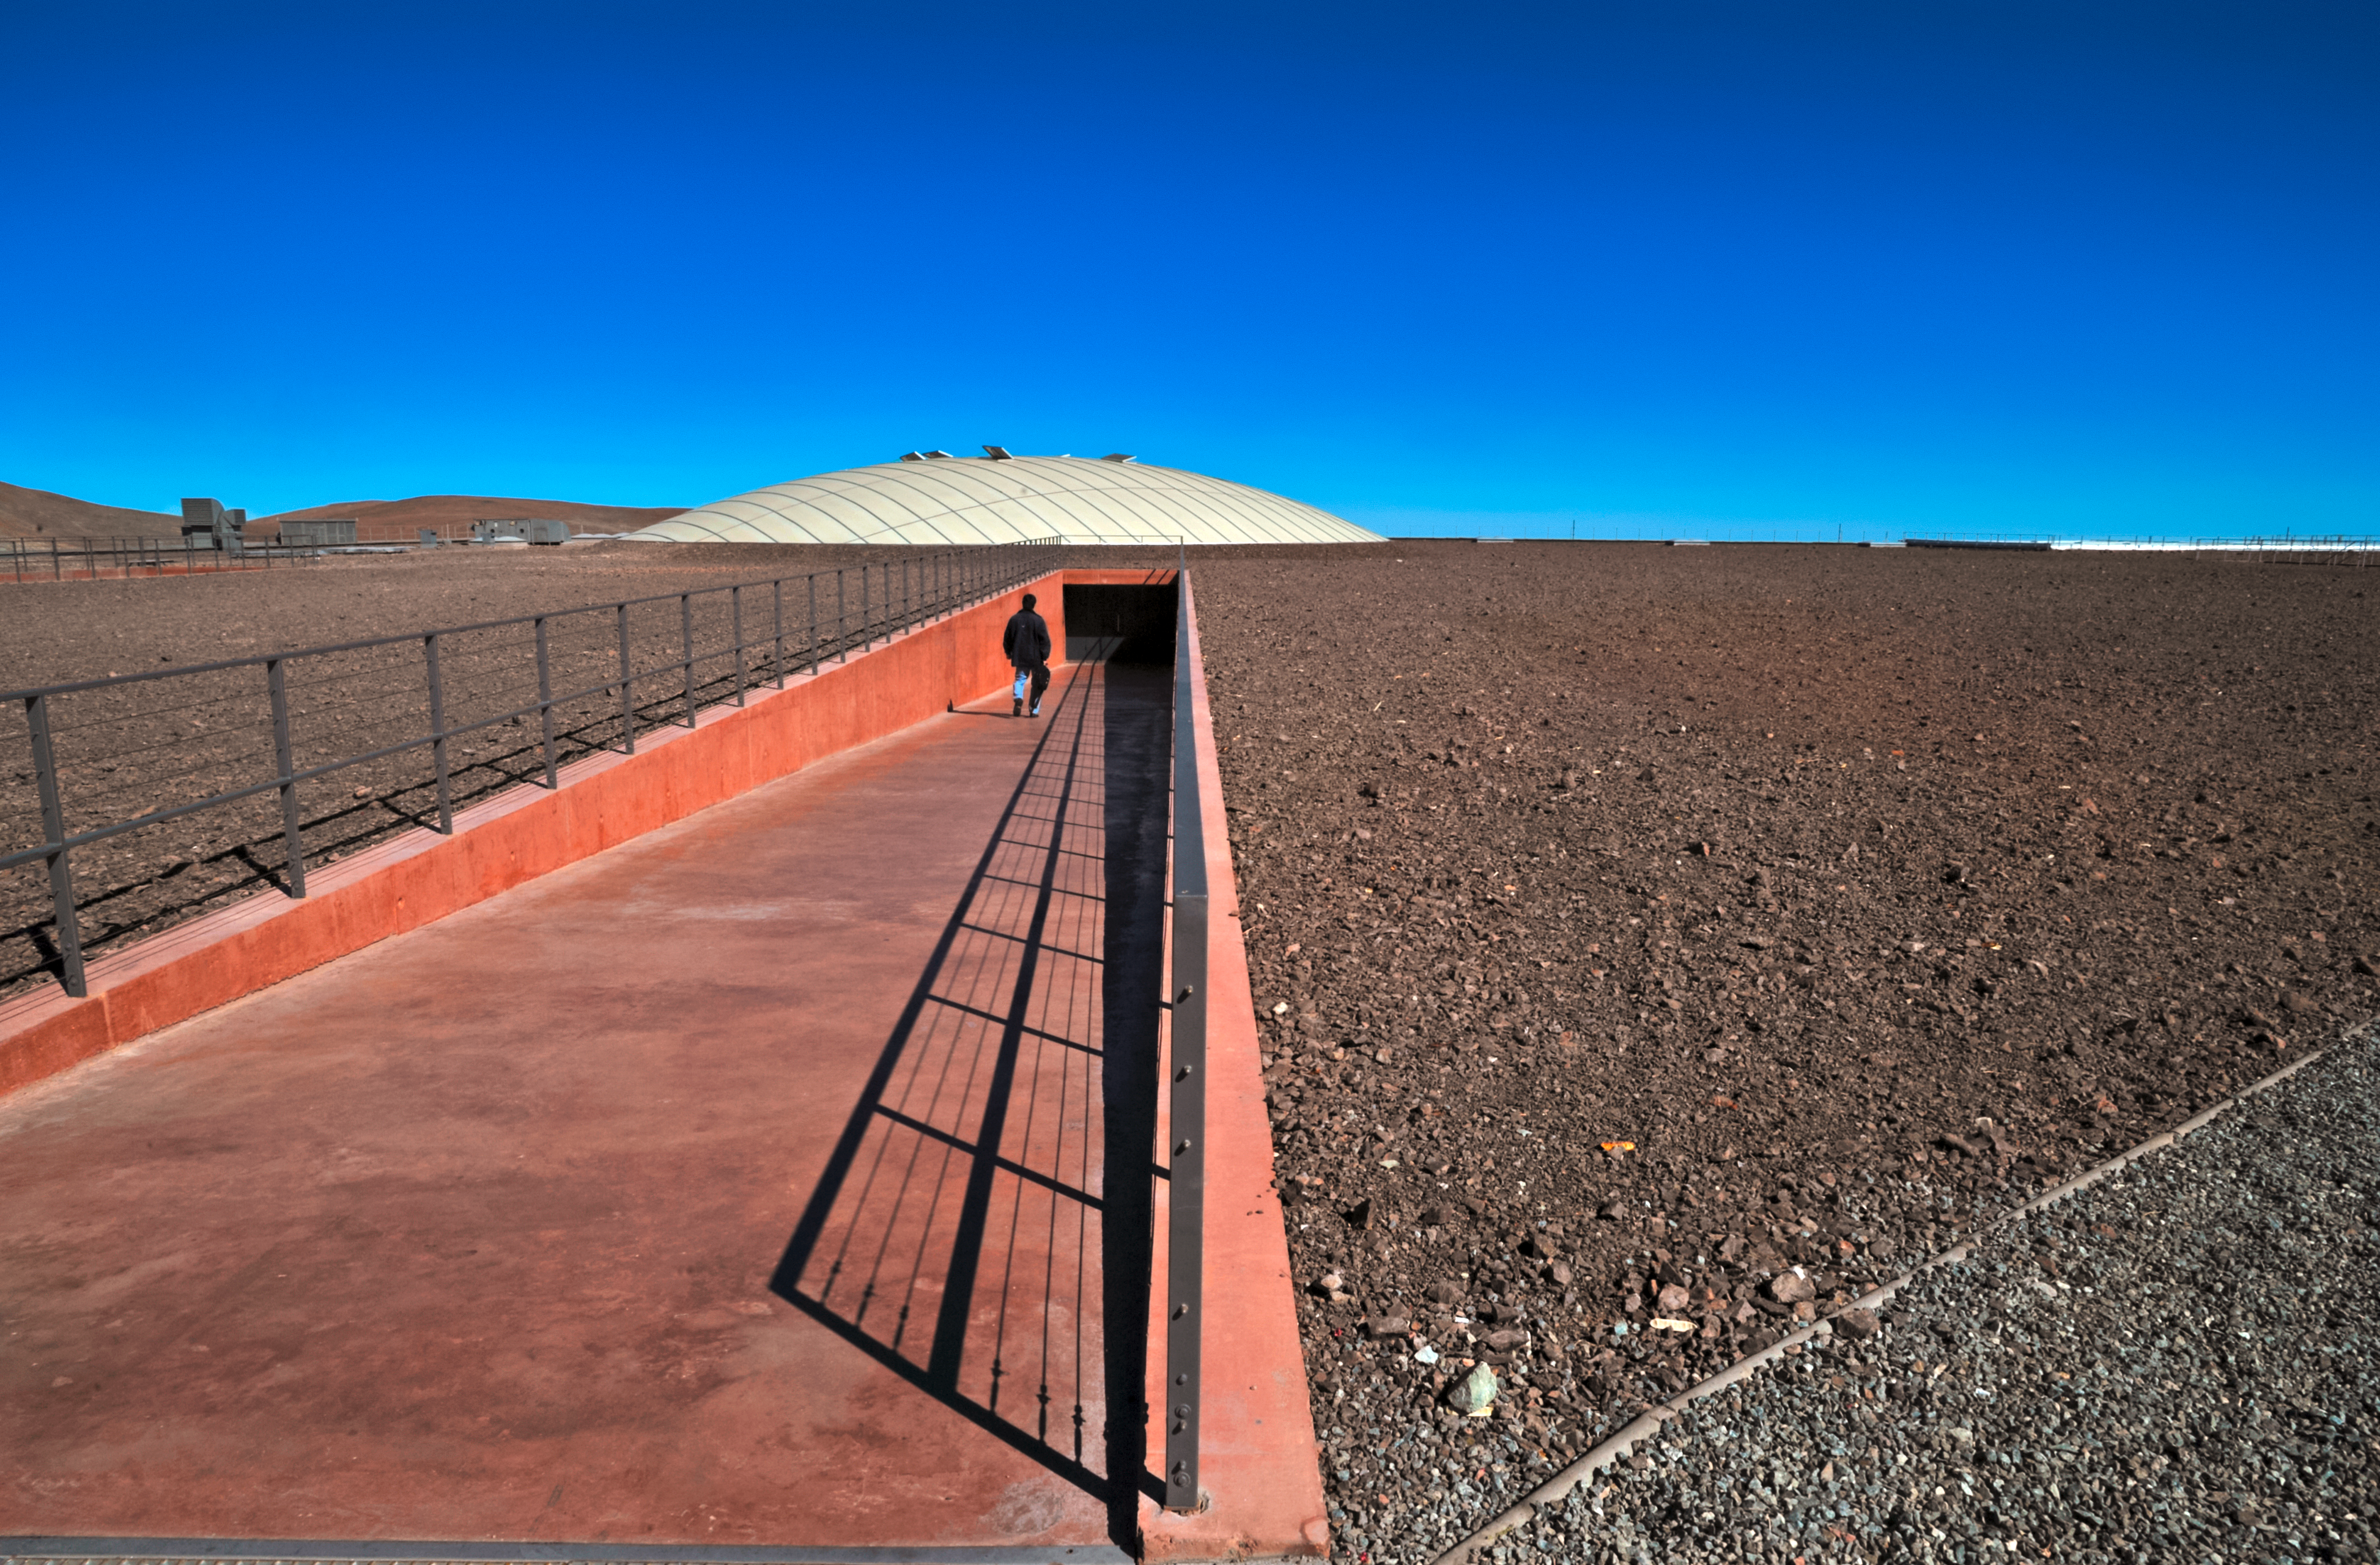

Going underground

In this photograph, the main entrance into the Paranal Residencia can be seen disappearing beneath the Chilean Atacama Desert.

The Residencia is a unique subterranean construction with a facade opening towards the Pacific Ocean. Natural daylight is brought into the building through a 35-metre wide glass-covered dome, which can be seen in the background.

Credit: ESO/S. Brunier